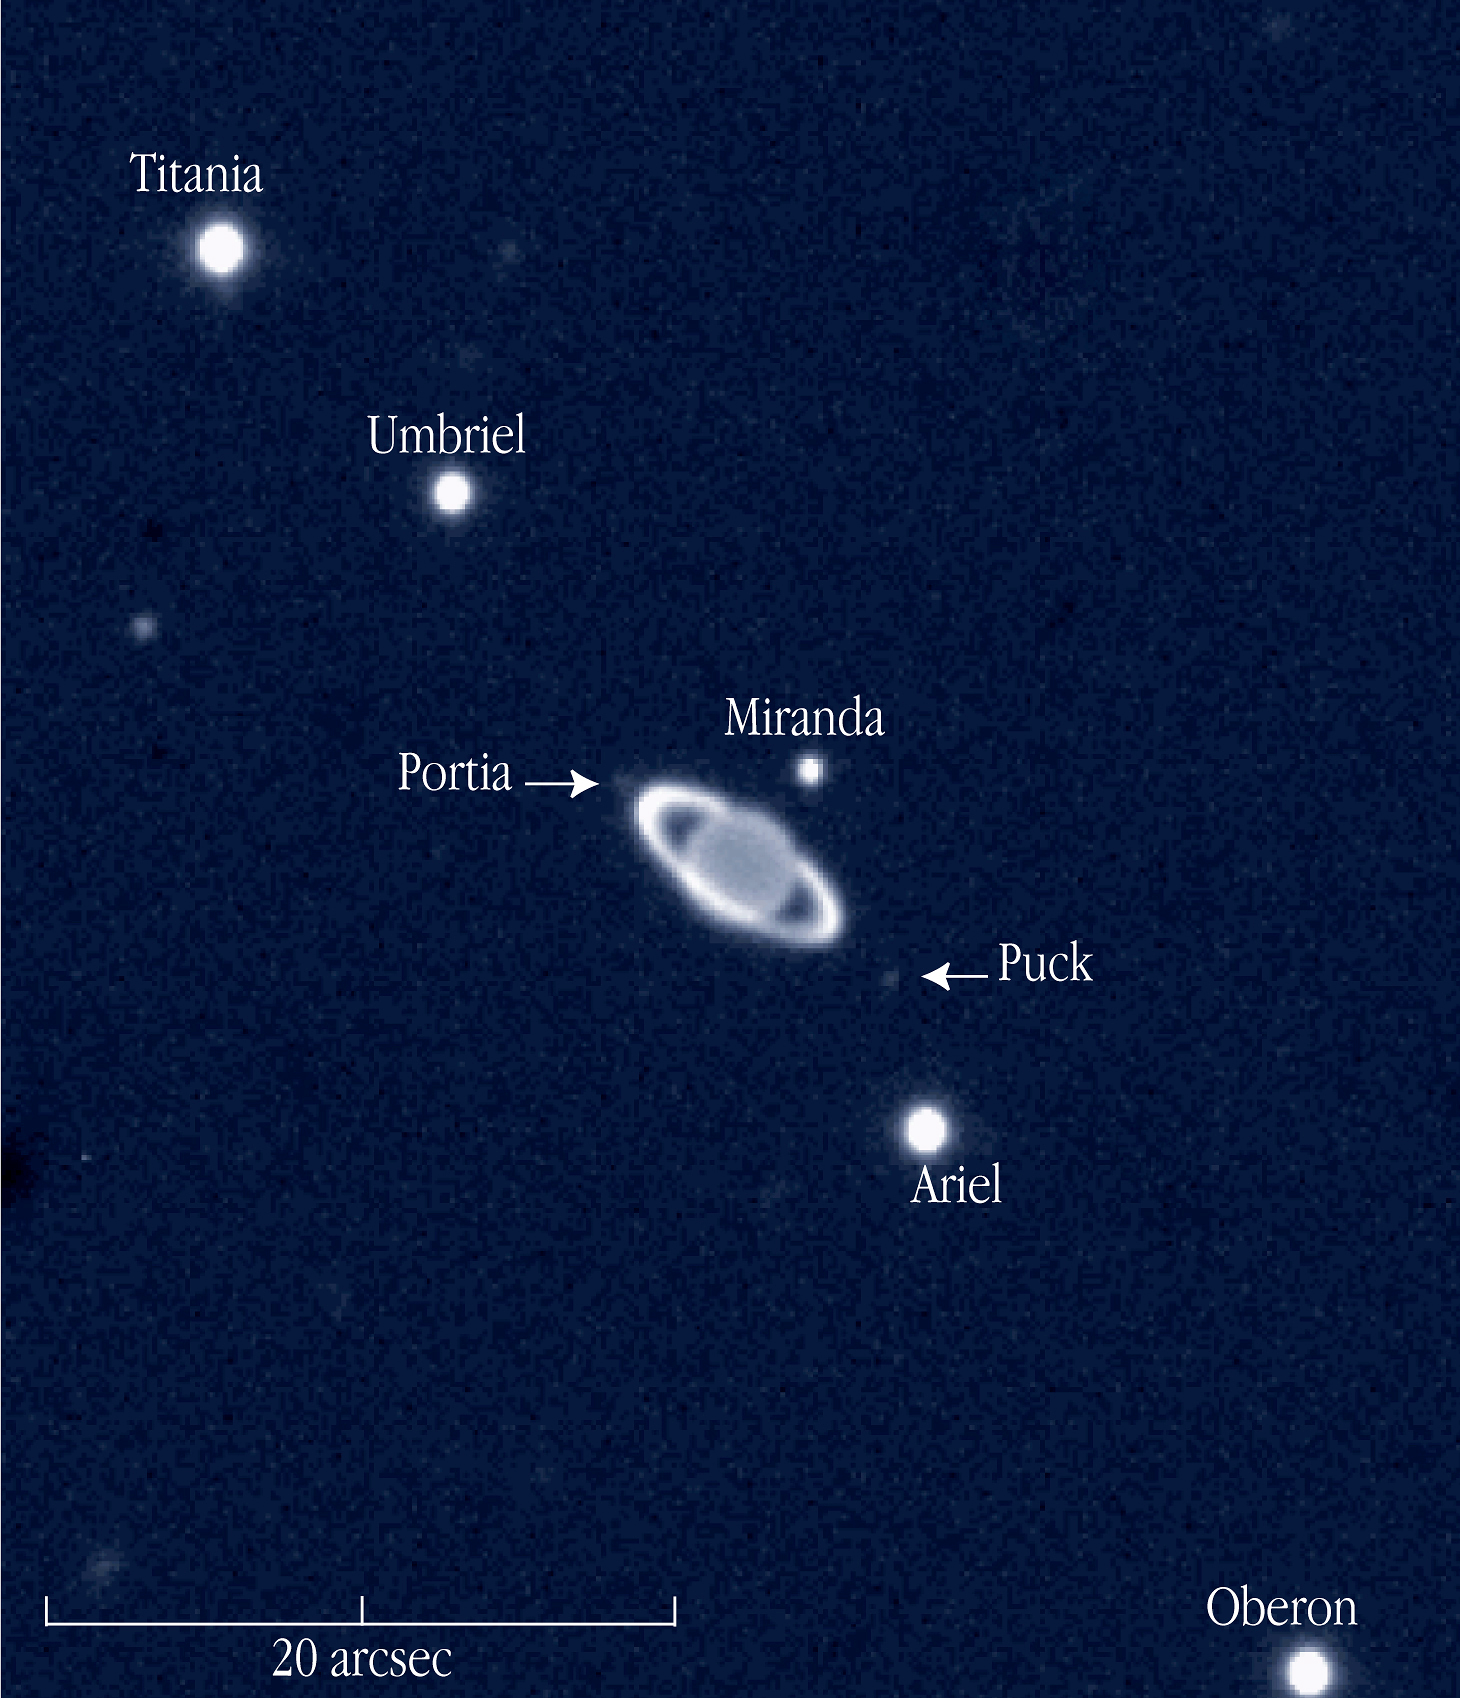

Uranus with rings and moons

A near-infrared view of the giant planet Uranus with rings and some of its moons, obtained on November 19, 2002, with the ISAAC multi-mode instrument on the 8.2-m VLT ANTU telescope at the ESO Paranal Observatory (Chile). The moons are identified; the unidentified, round object to the left is a background star. The image scale in indicated by the bar.

Credit: ESO